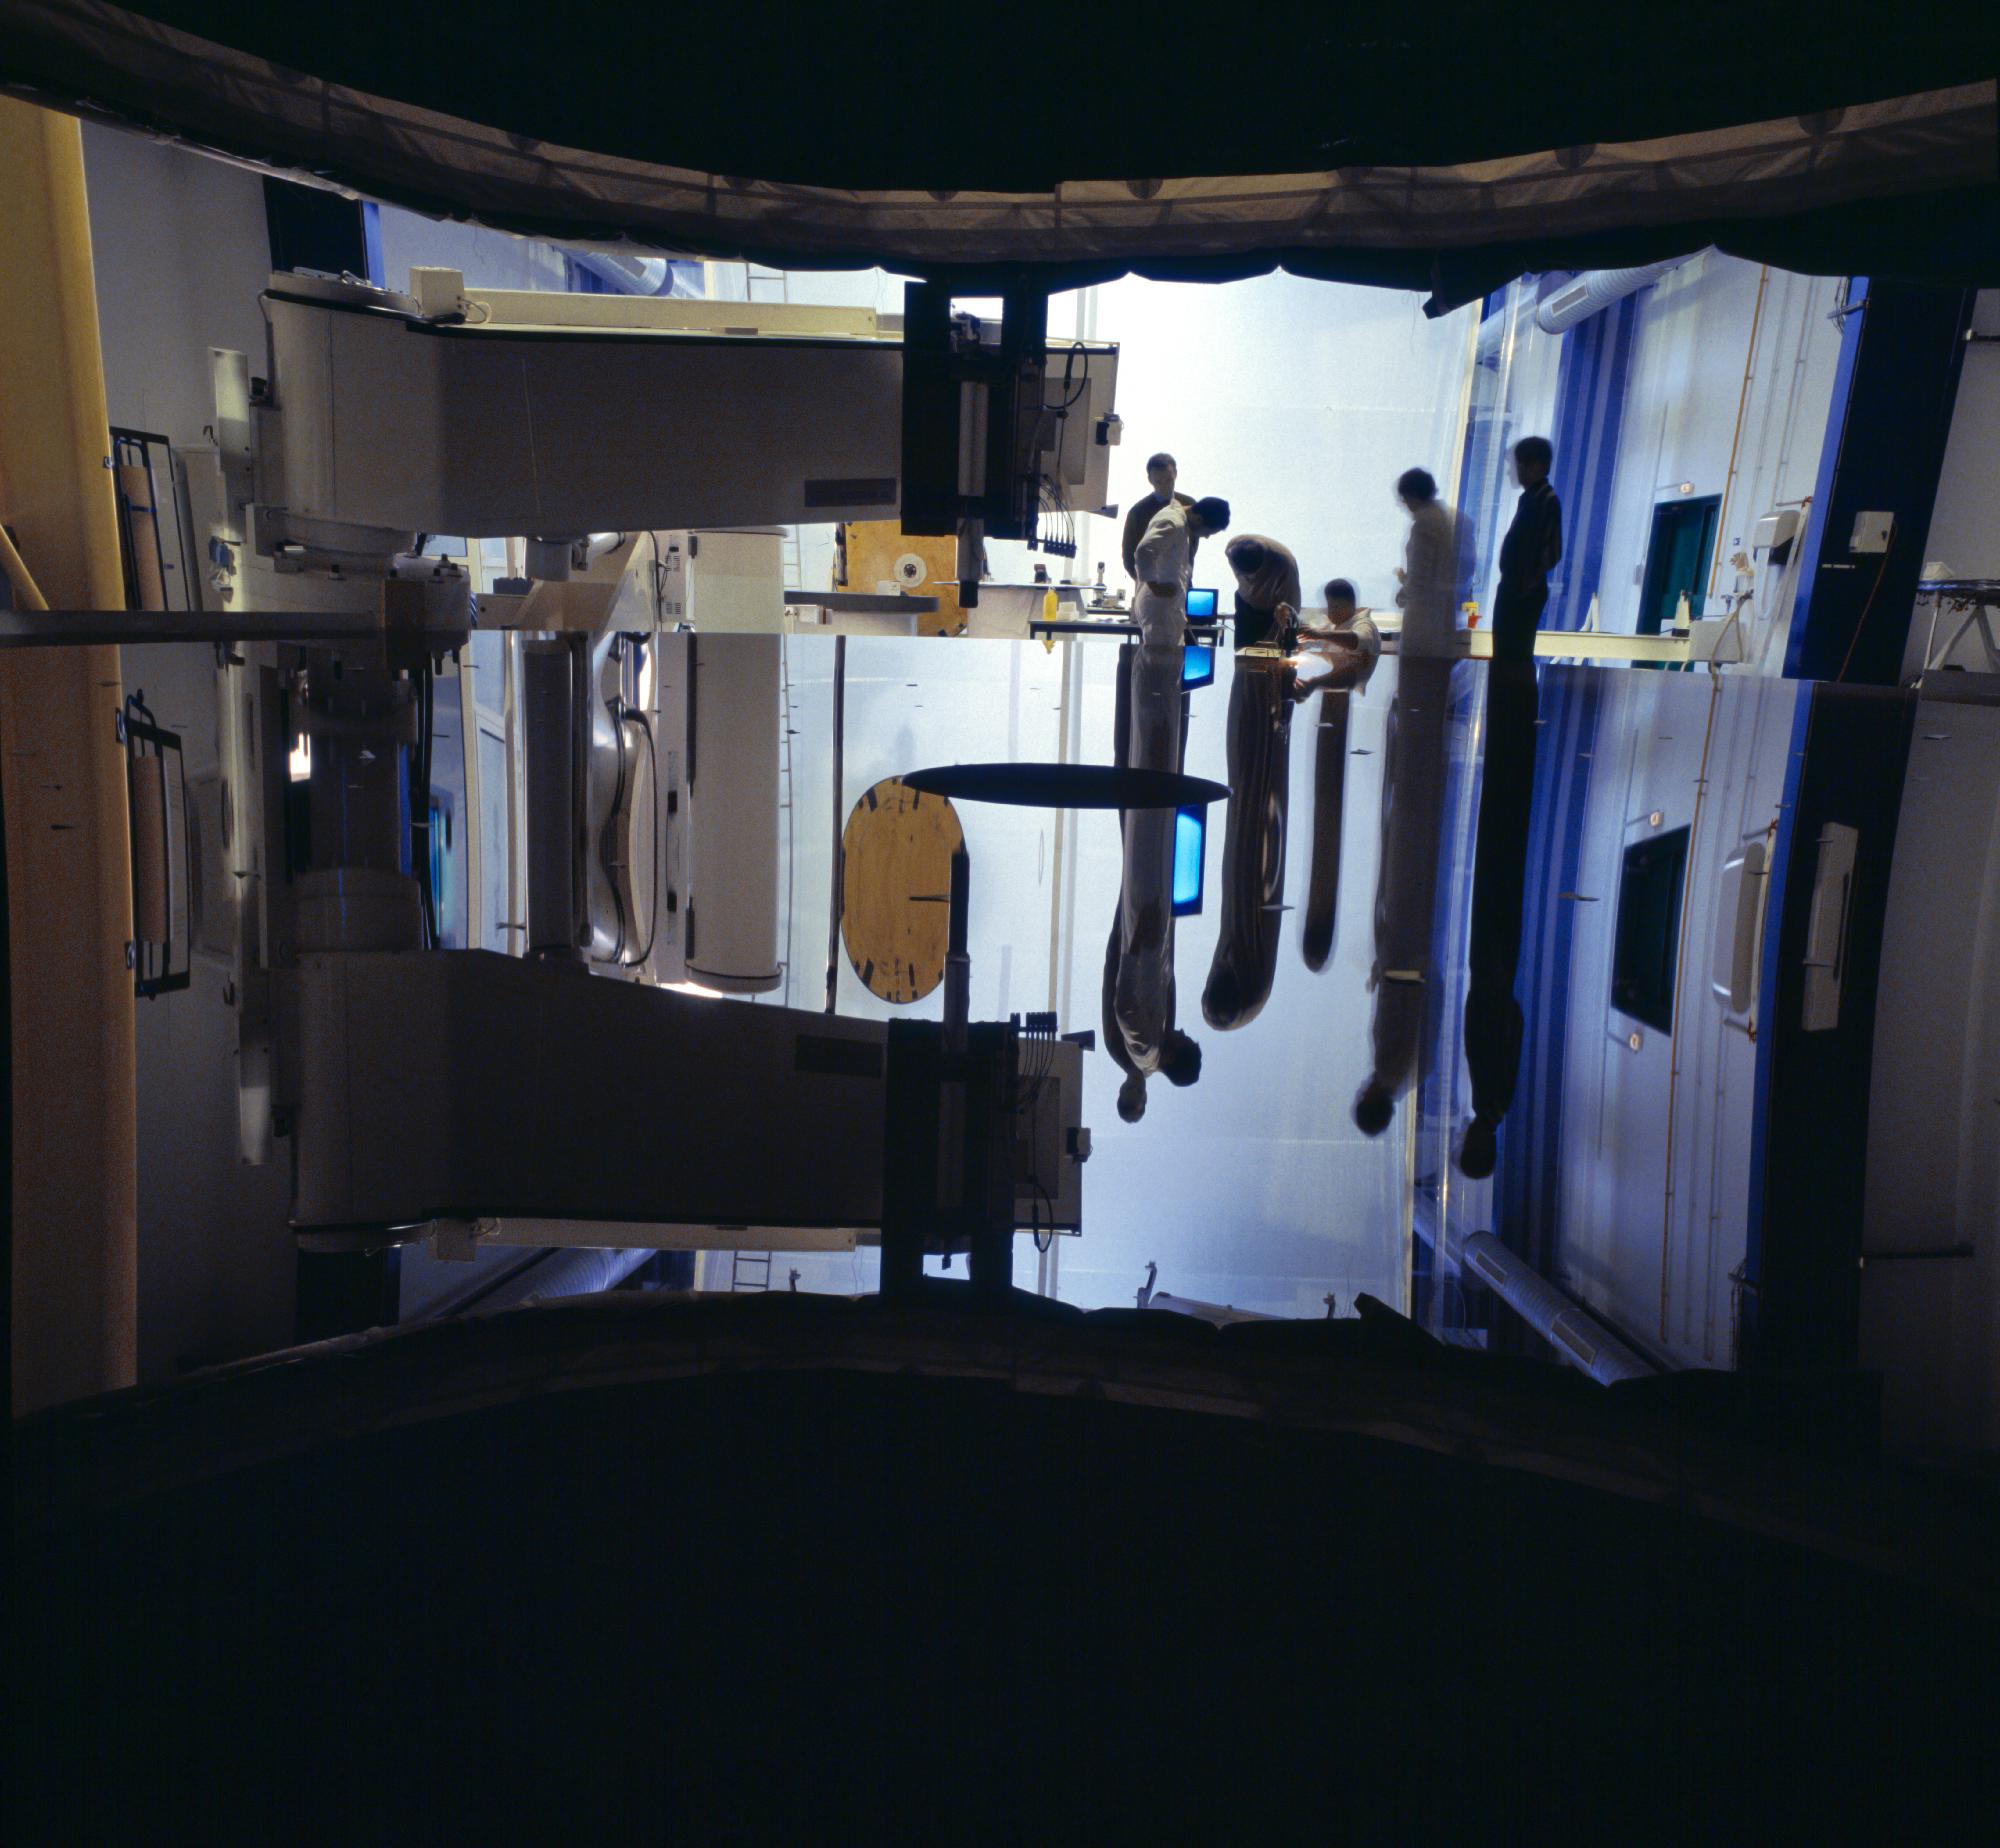

Testing of the VLT primary mirrors

During the construction and testing of the VLT primary mirrors at the SAGEM REOSC plant.

Credit: ESO